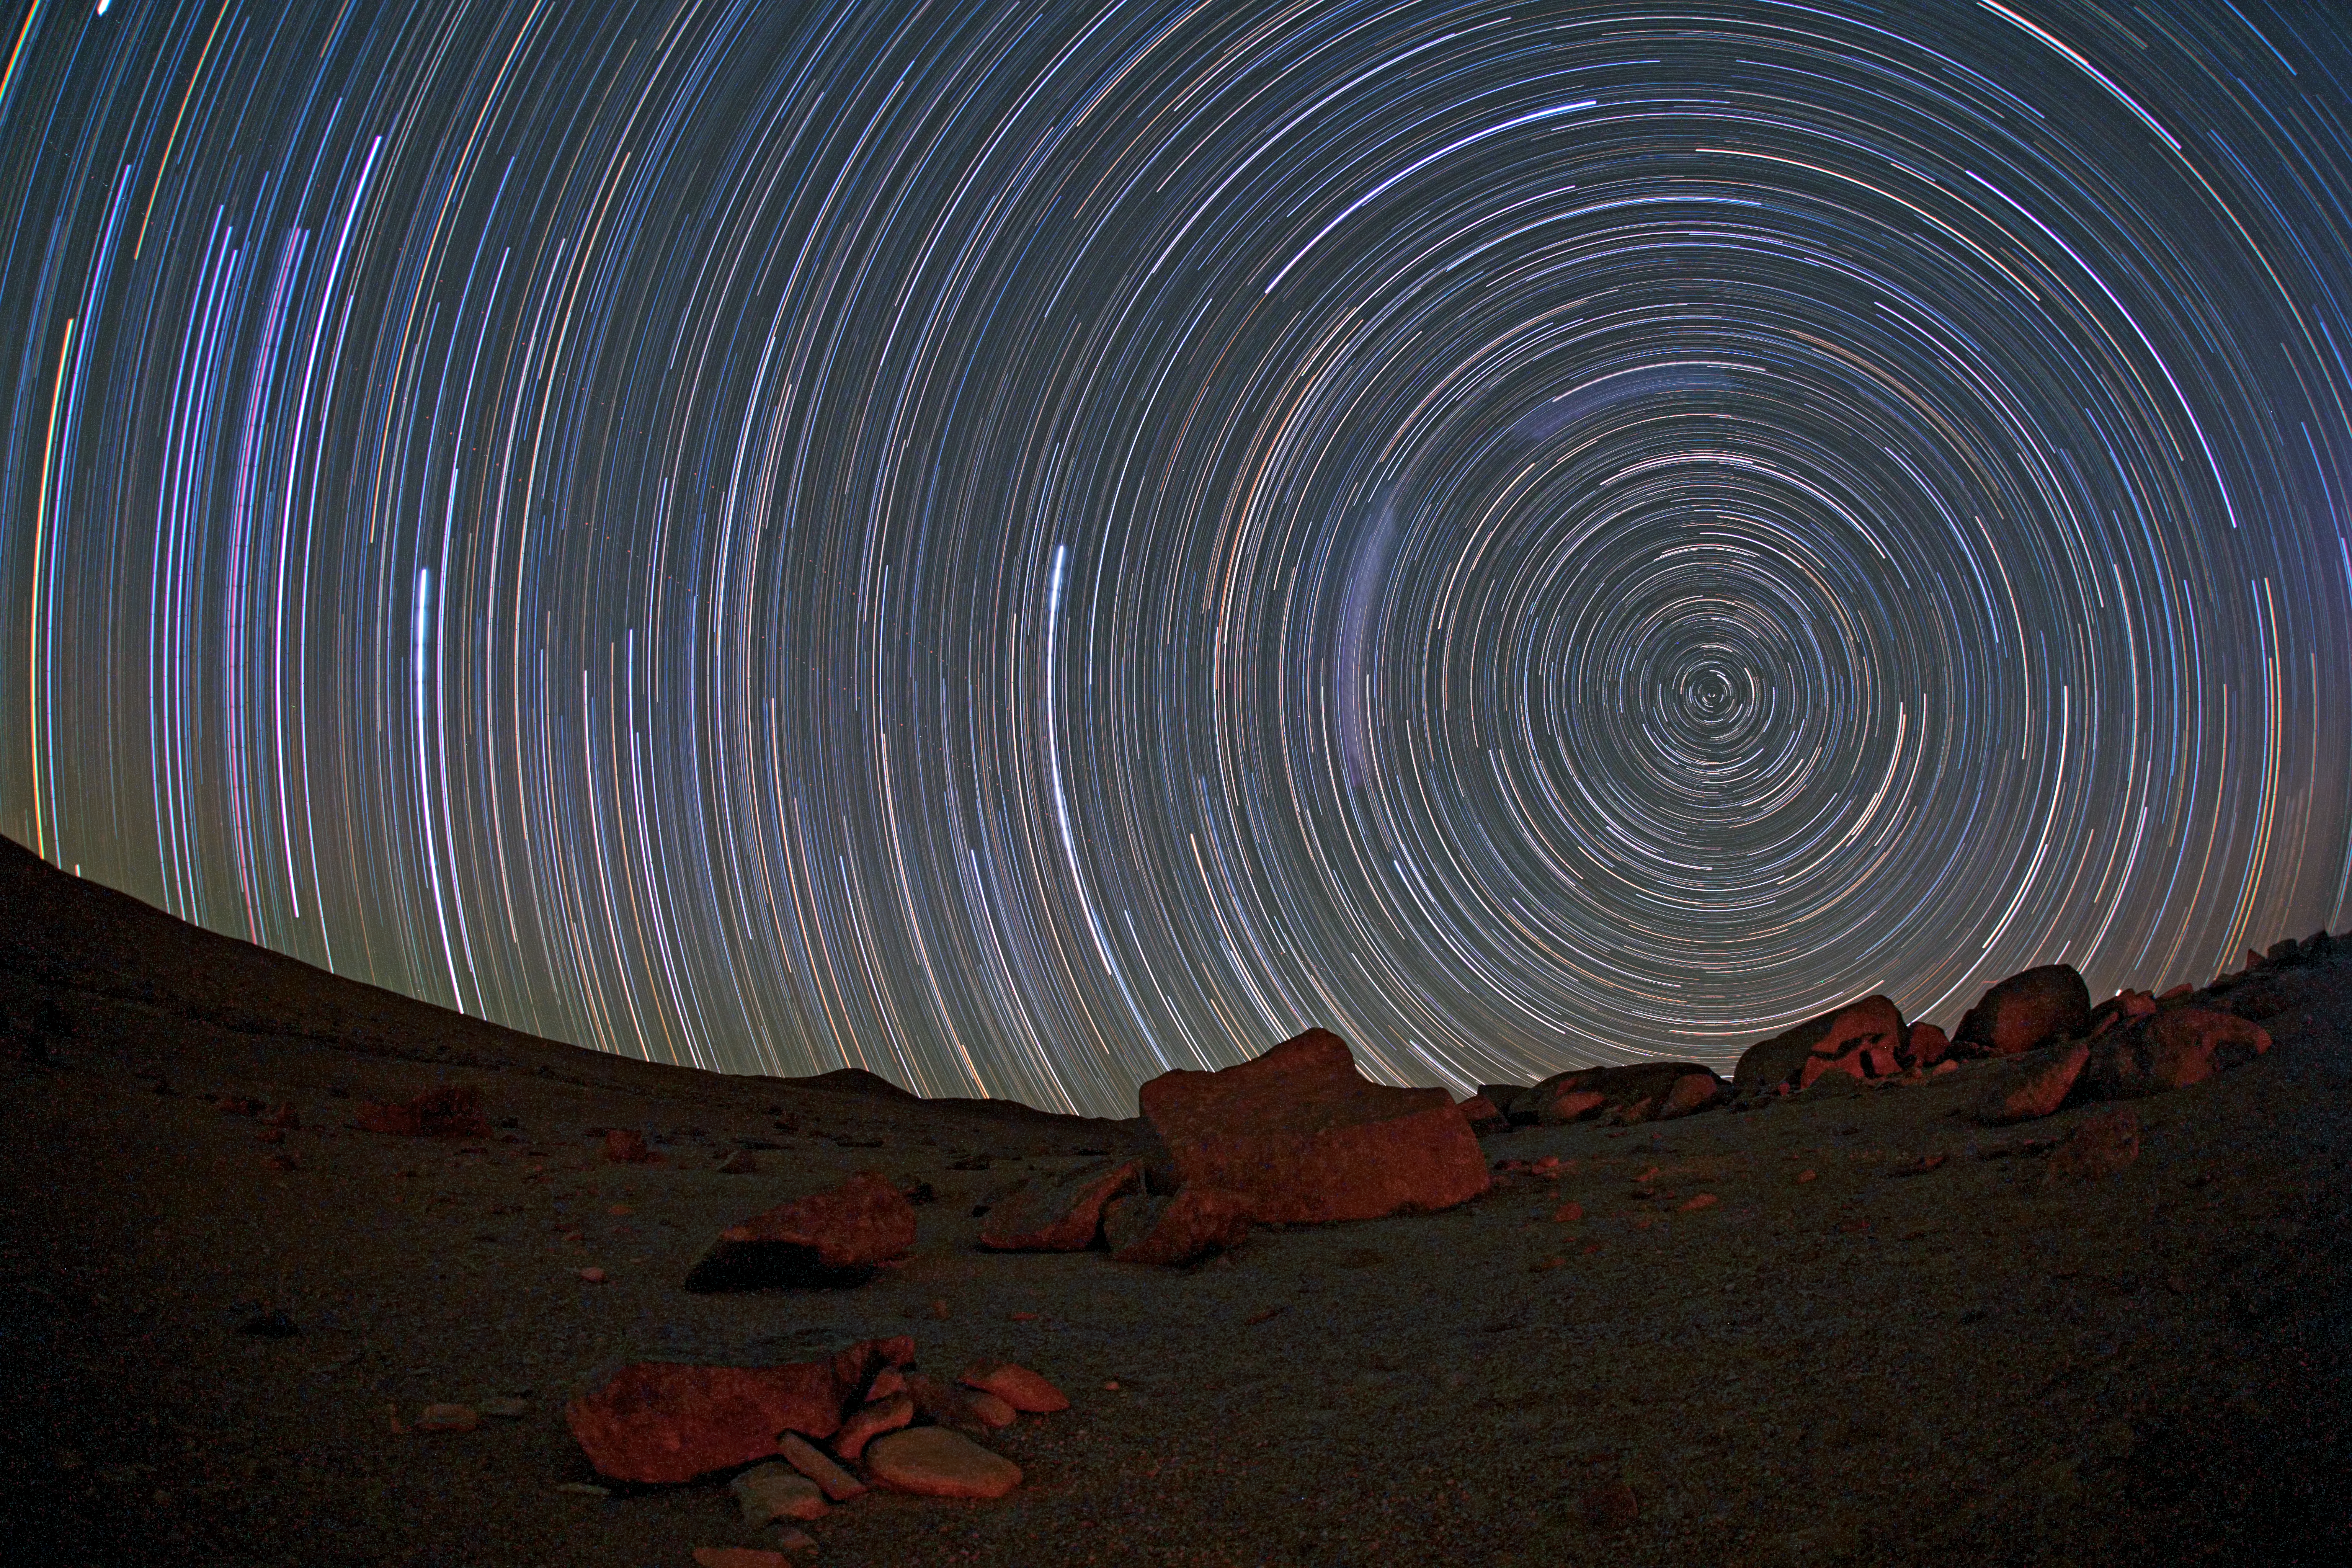

Circumpolar startrails over the Atacama

This picture, taken looking toward the south, uses a long series of exposures at night in order to capture these impressive star trails over the Atacama Desert. The stars appear as trails because of the apparent motion of the sky, which is, in fact, due to the rotation of the Earth on its own axis. The celestial south pole is visible on the right.

Credit: ESO/B. Tafreshi (twanight.org)